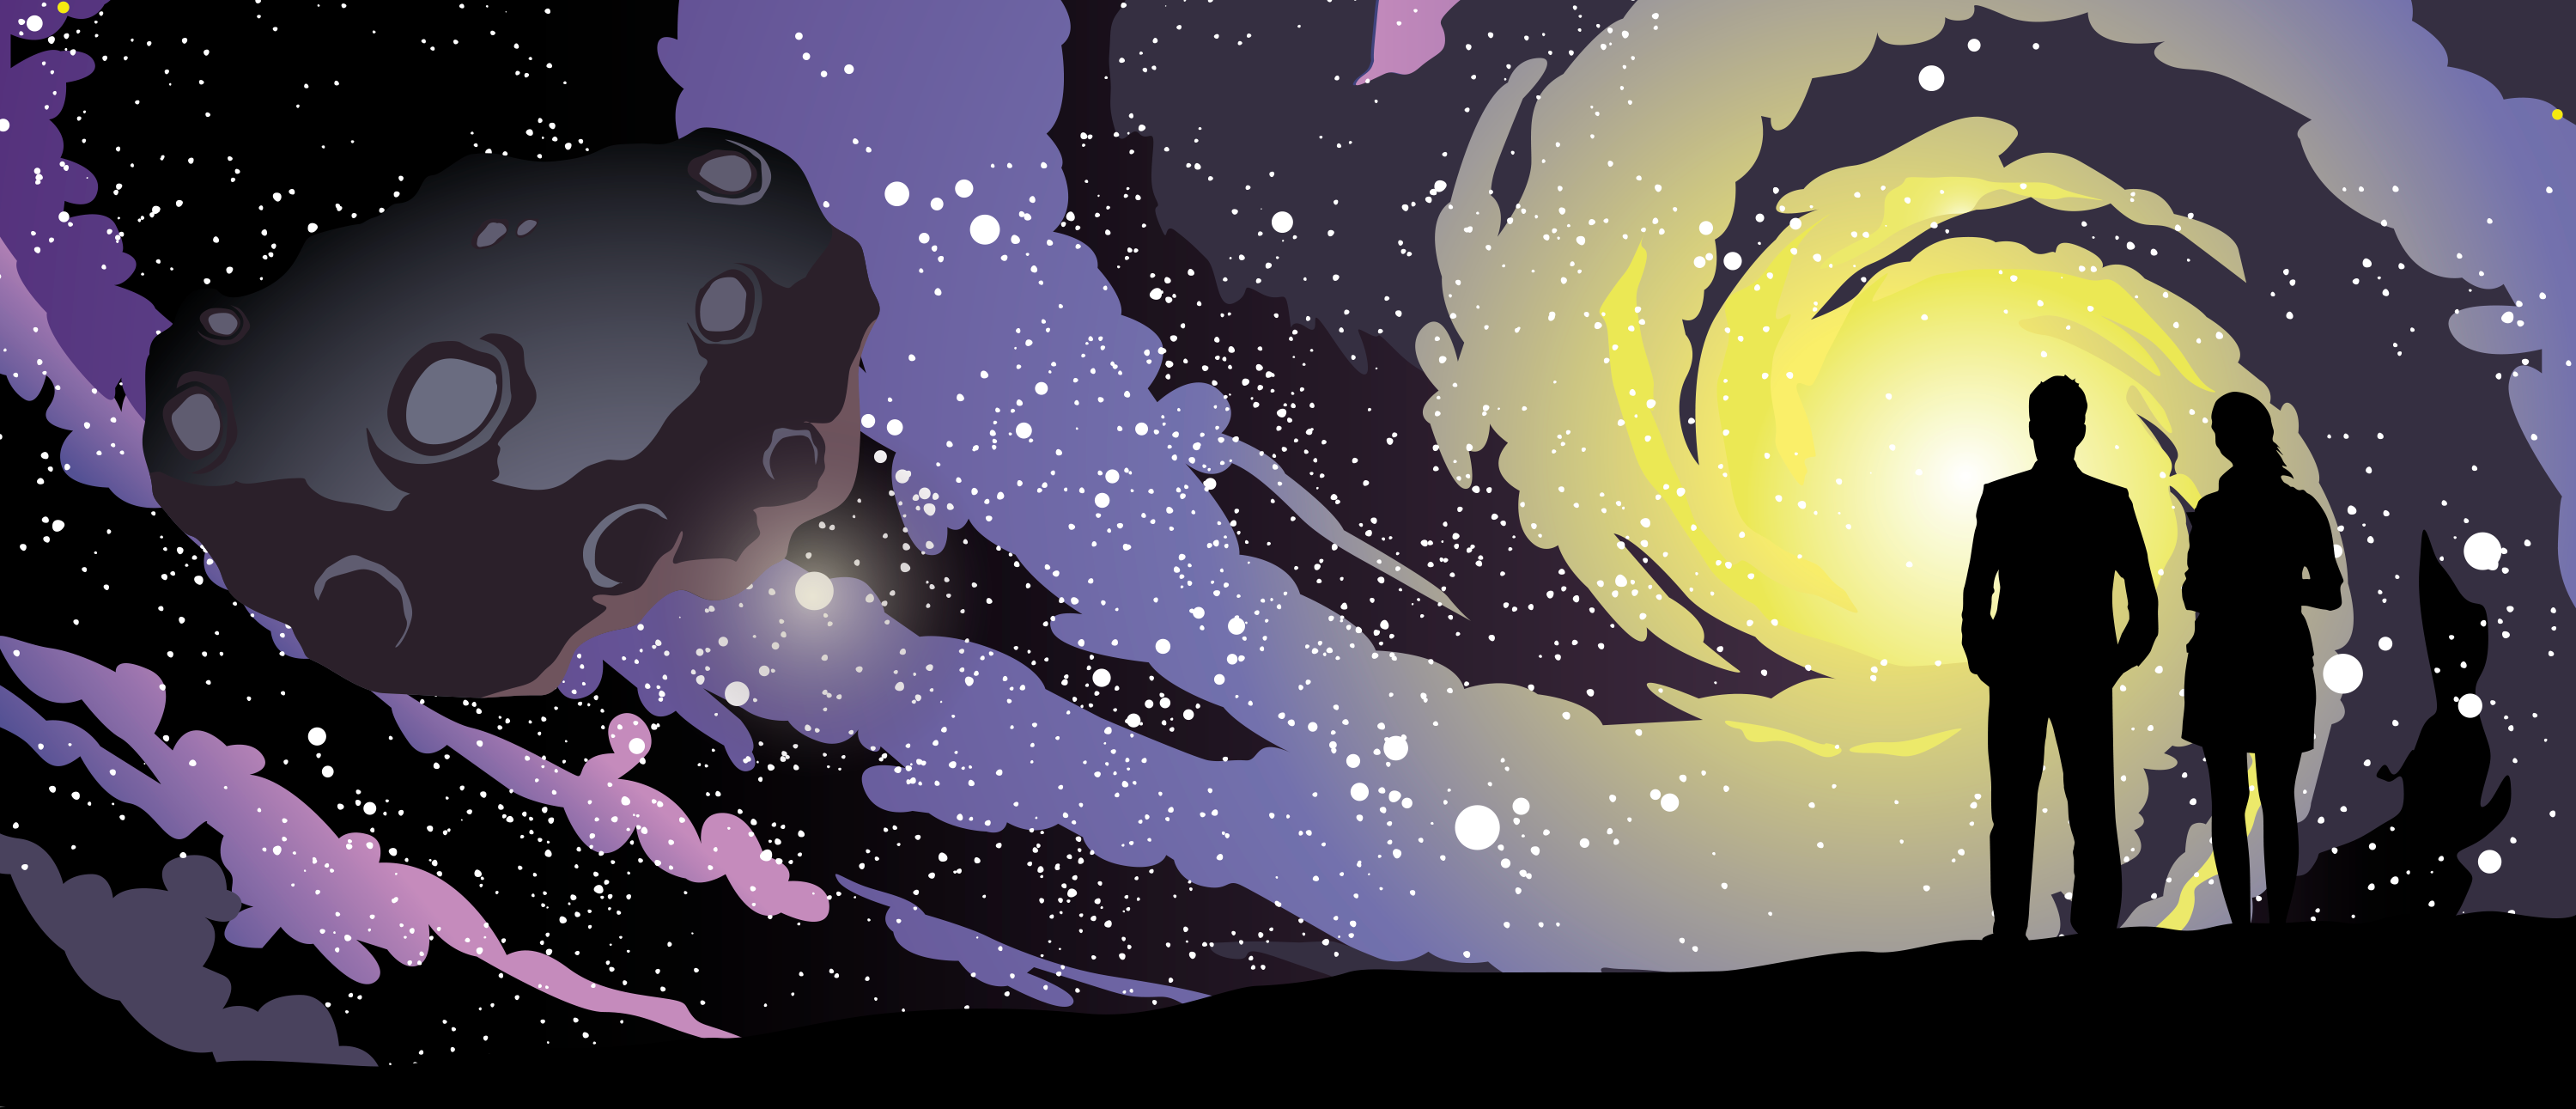

NSF NOIRLab

Credit: NOIRLab/NSF/AURA/P. Marenfeld